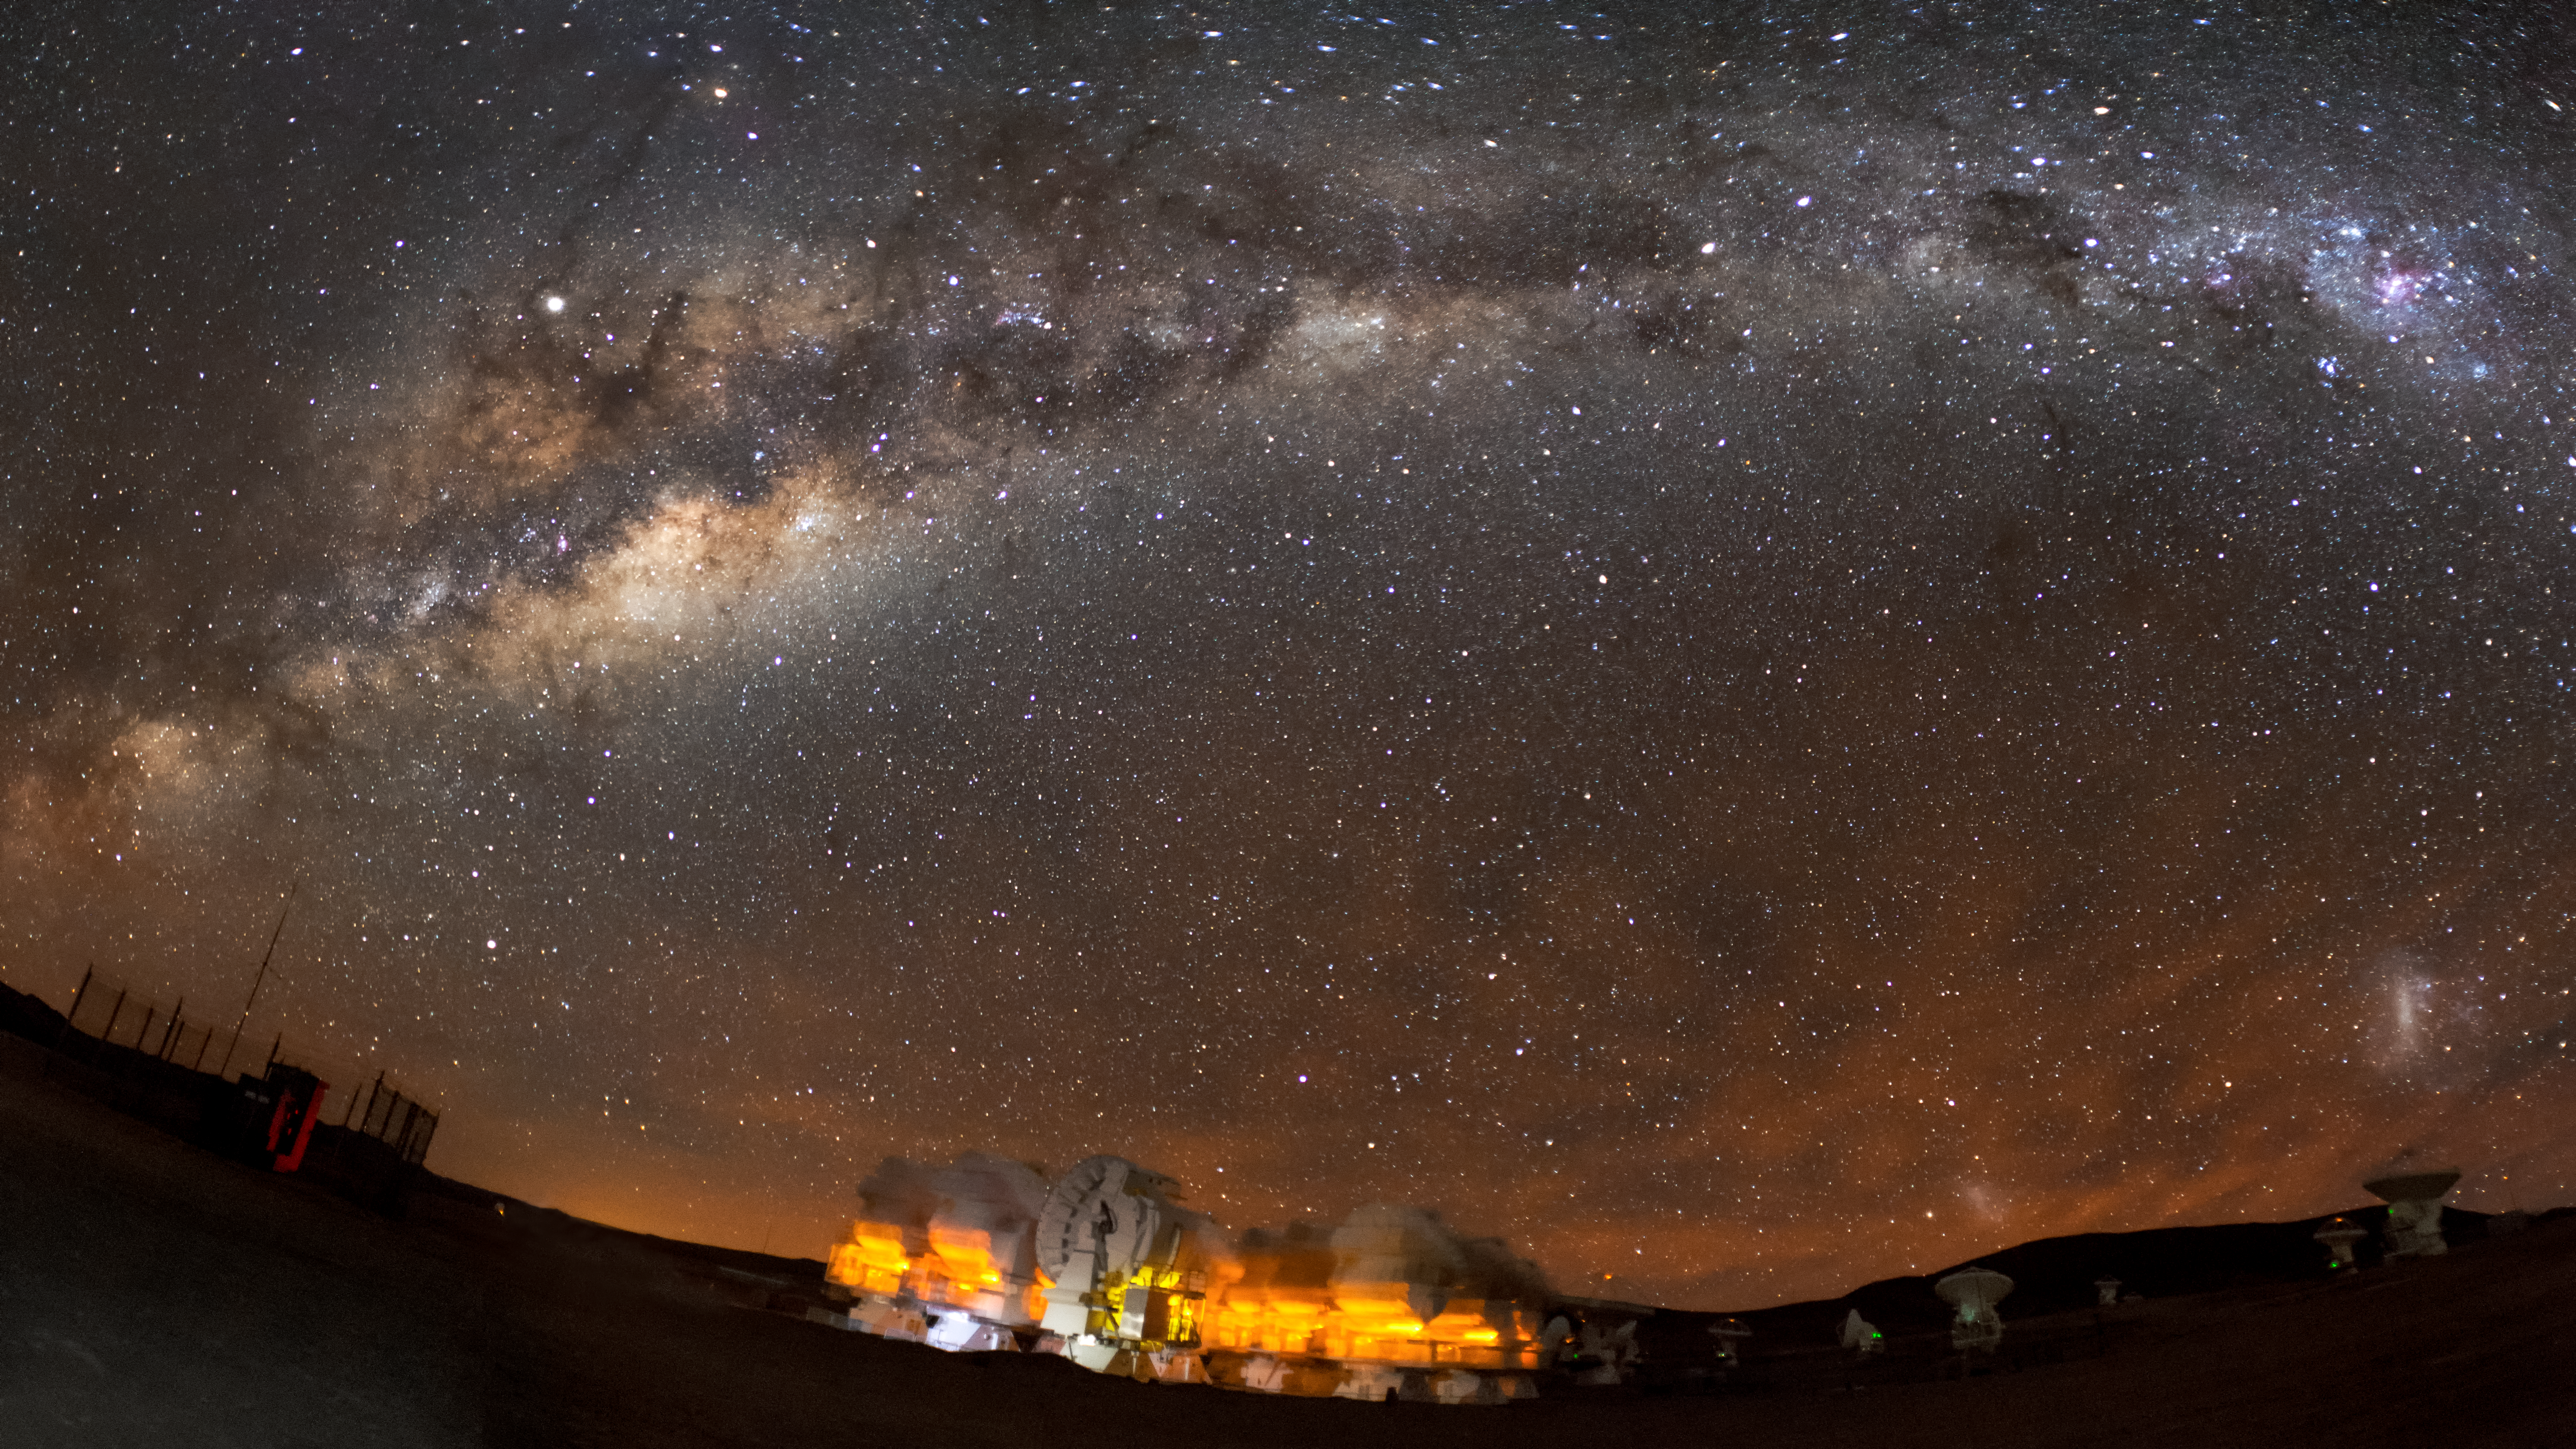

ALMA and the Milky Way

A panorama of the Atacama Large Millimeter/submillimeter Array, or ALMA, site underneath the Milky Way. ALMA is the world's largest ground-based facility for observations in the millimeter/submillimeter regime located on the Chajnantor plateau, 5000 meters altitude in northern Chile.

Credit: ESO/S. Otarola